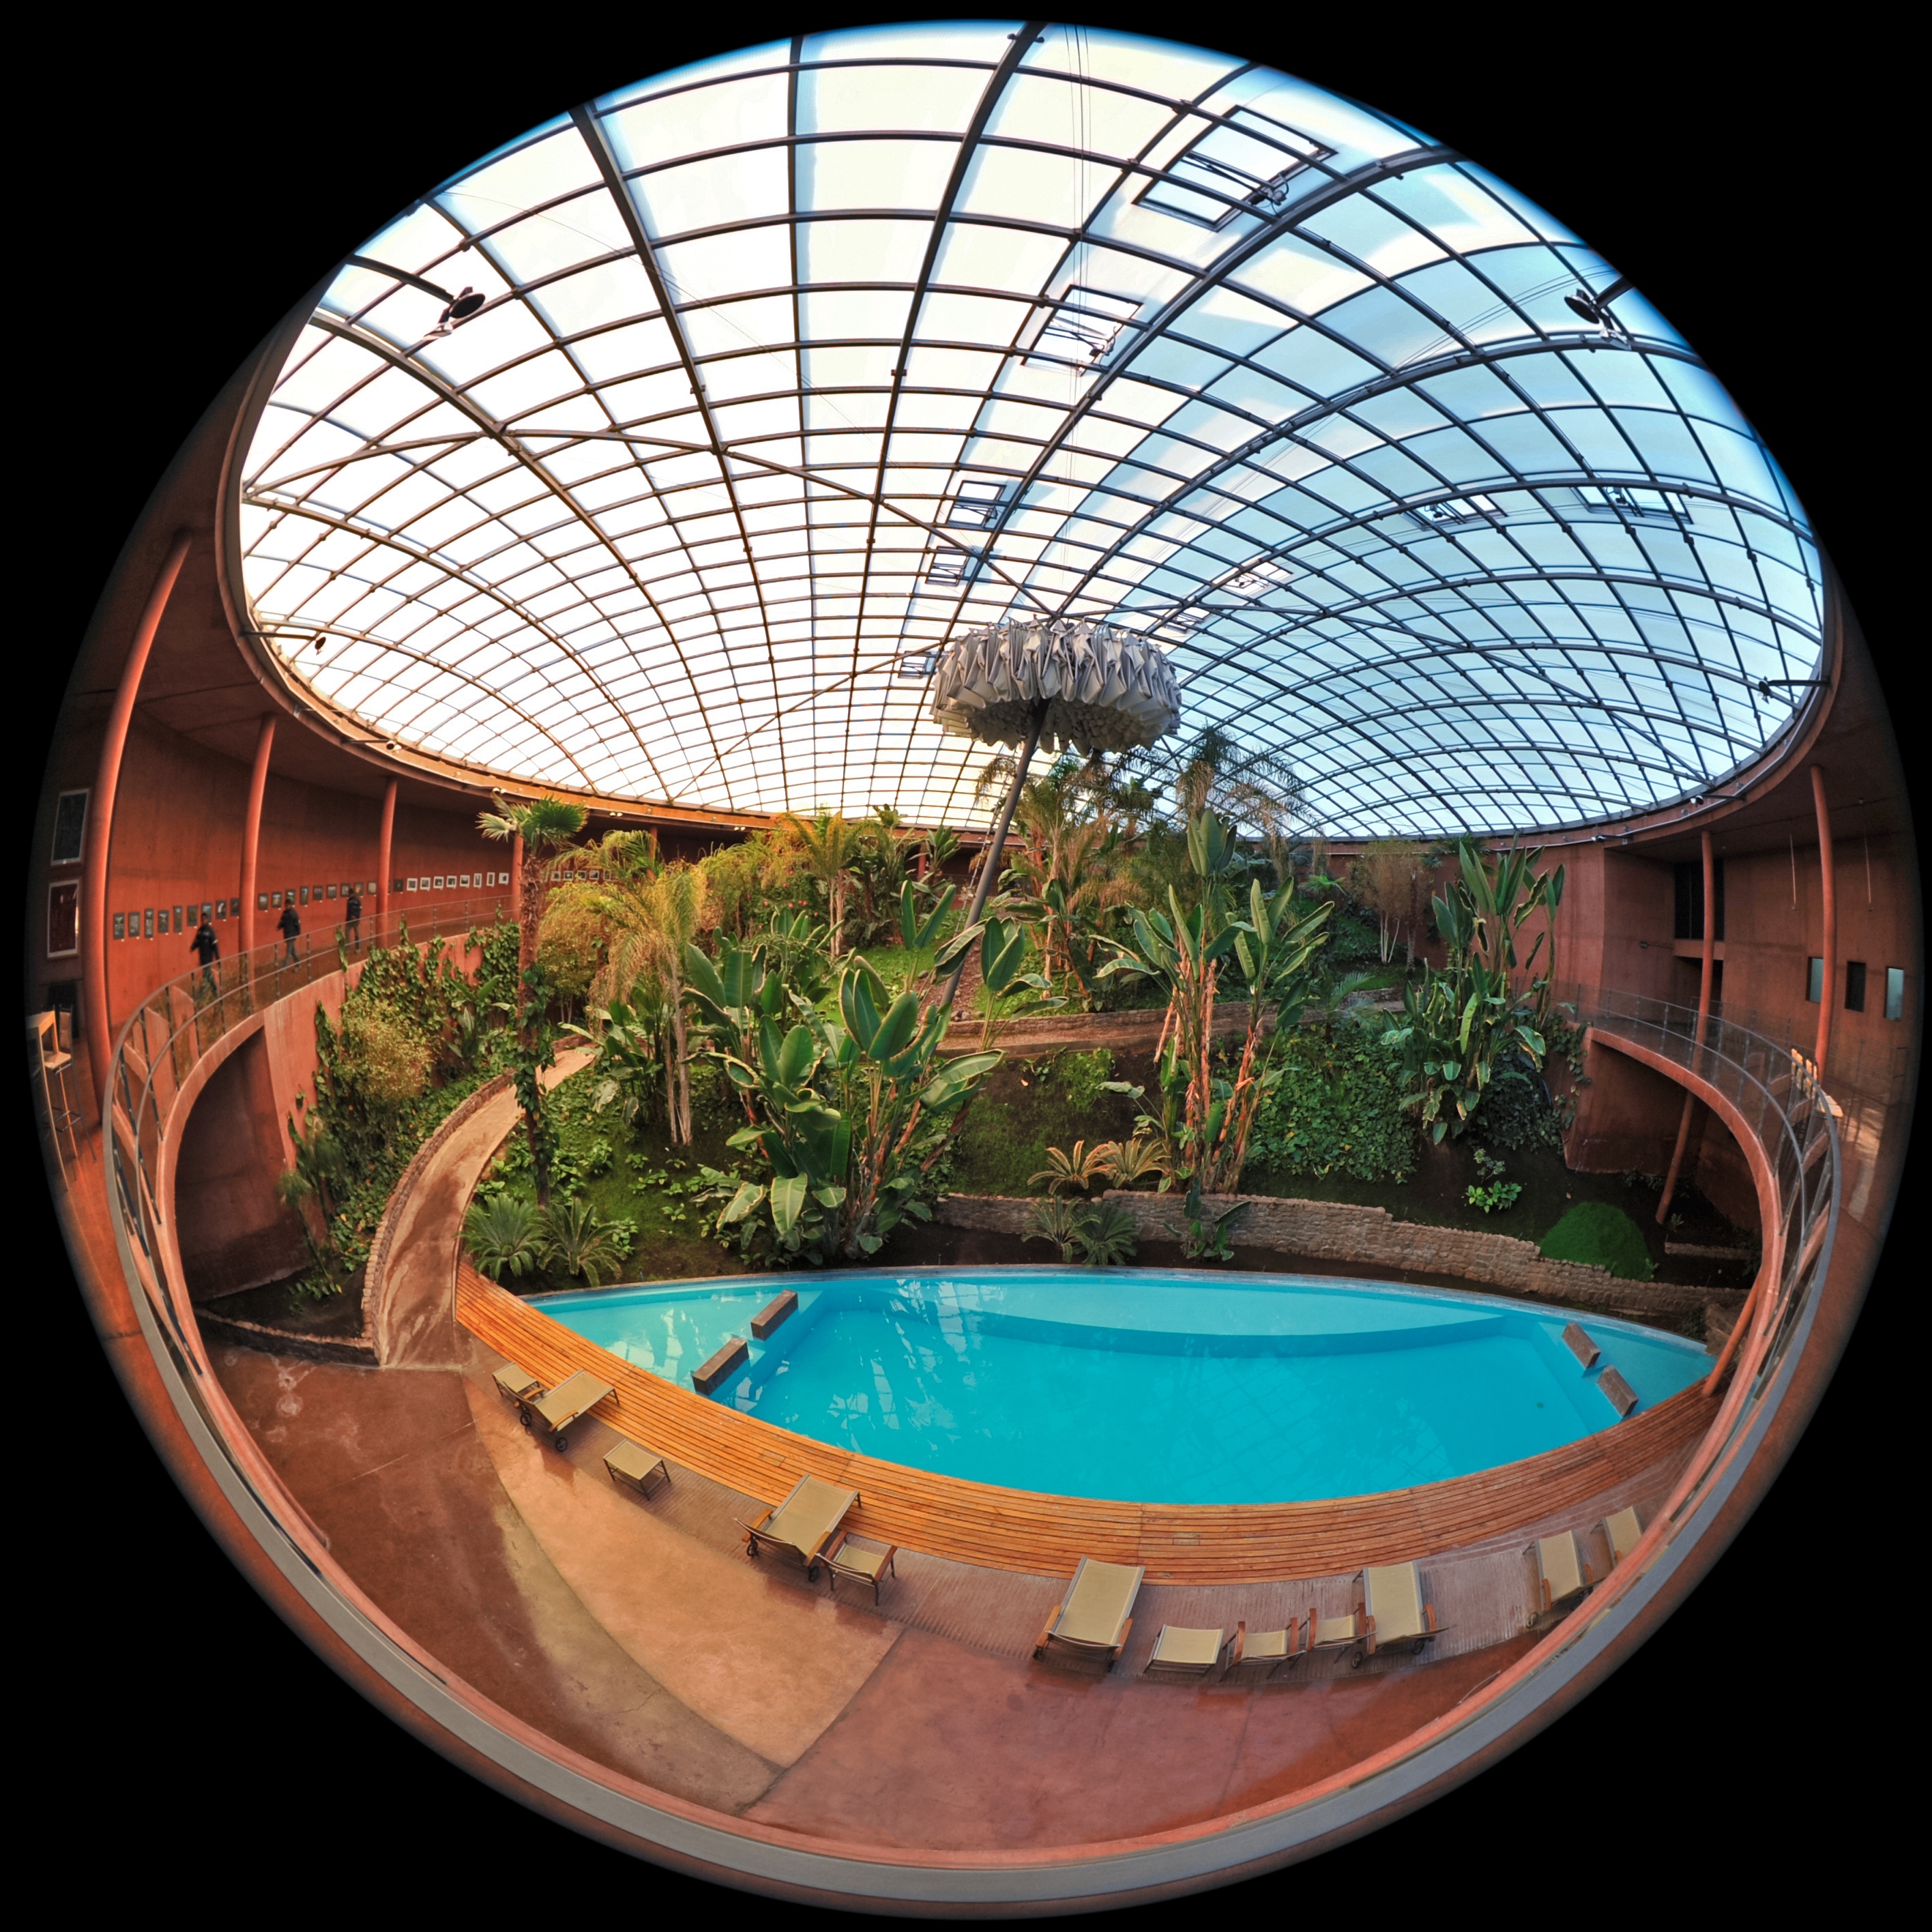

Fulldome under the Residencia dome

This fulldome image reveals the lush indoor garden and swimming pool inside the Paranal Residencia. Here, ESO staff members and astronomers come to relax and take shelter from the arid environment of the Chilean Atacama Desert.

The vertical structure towards the centre of the image is an umbrella that is deployed at sunset and during the night to protect the nearby Paranal Observatory from artificial light from the Residencia.

Credit: ESO/S. Brunier